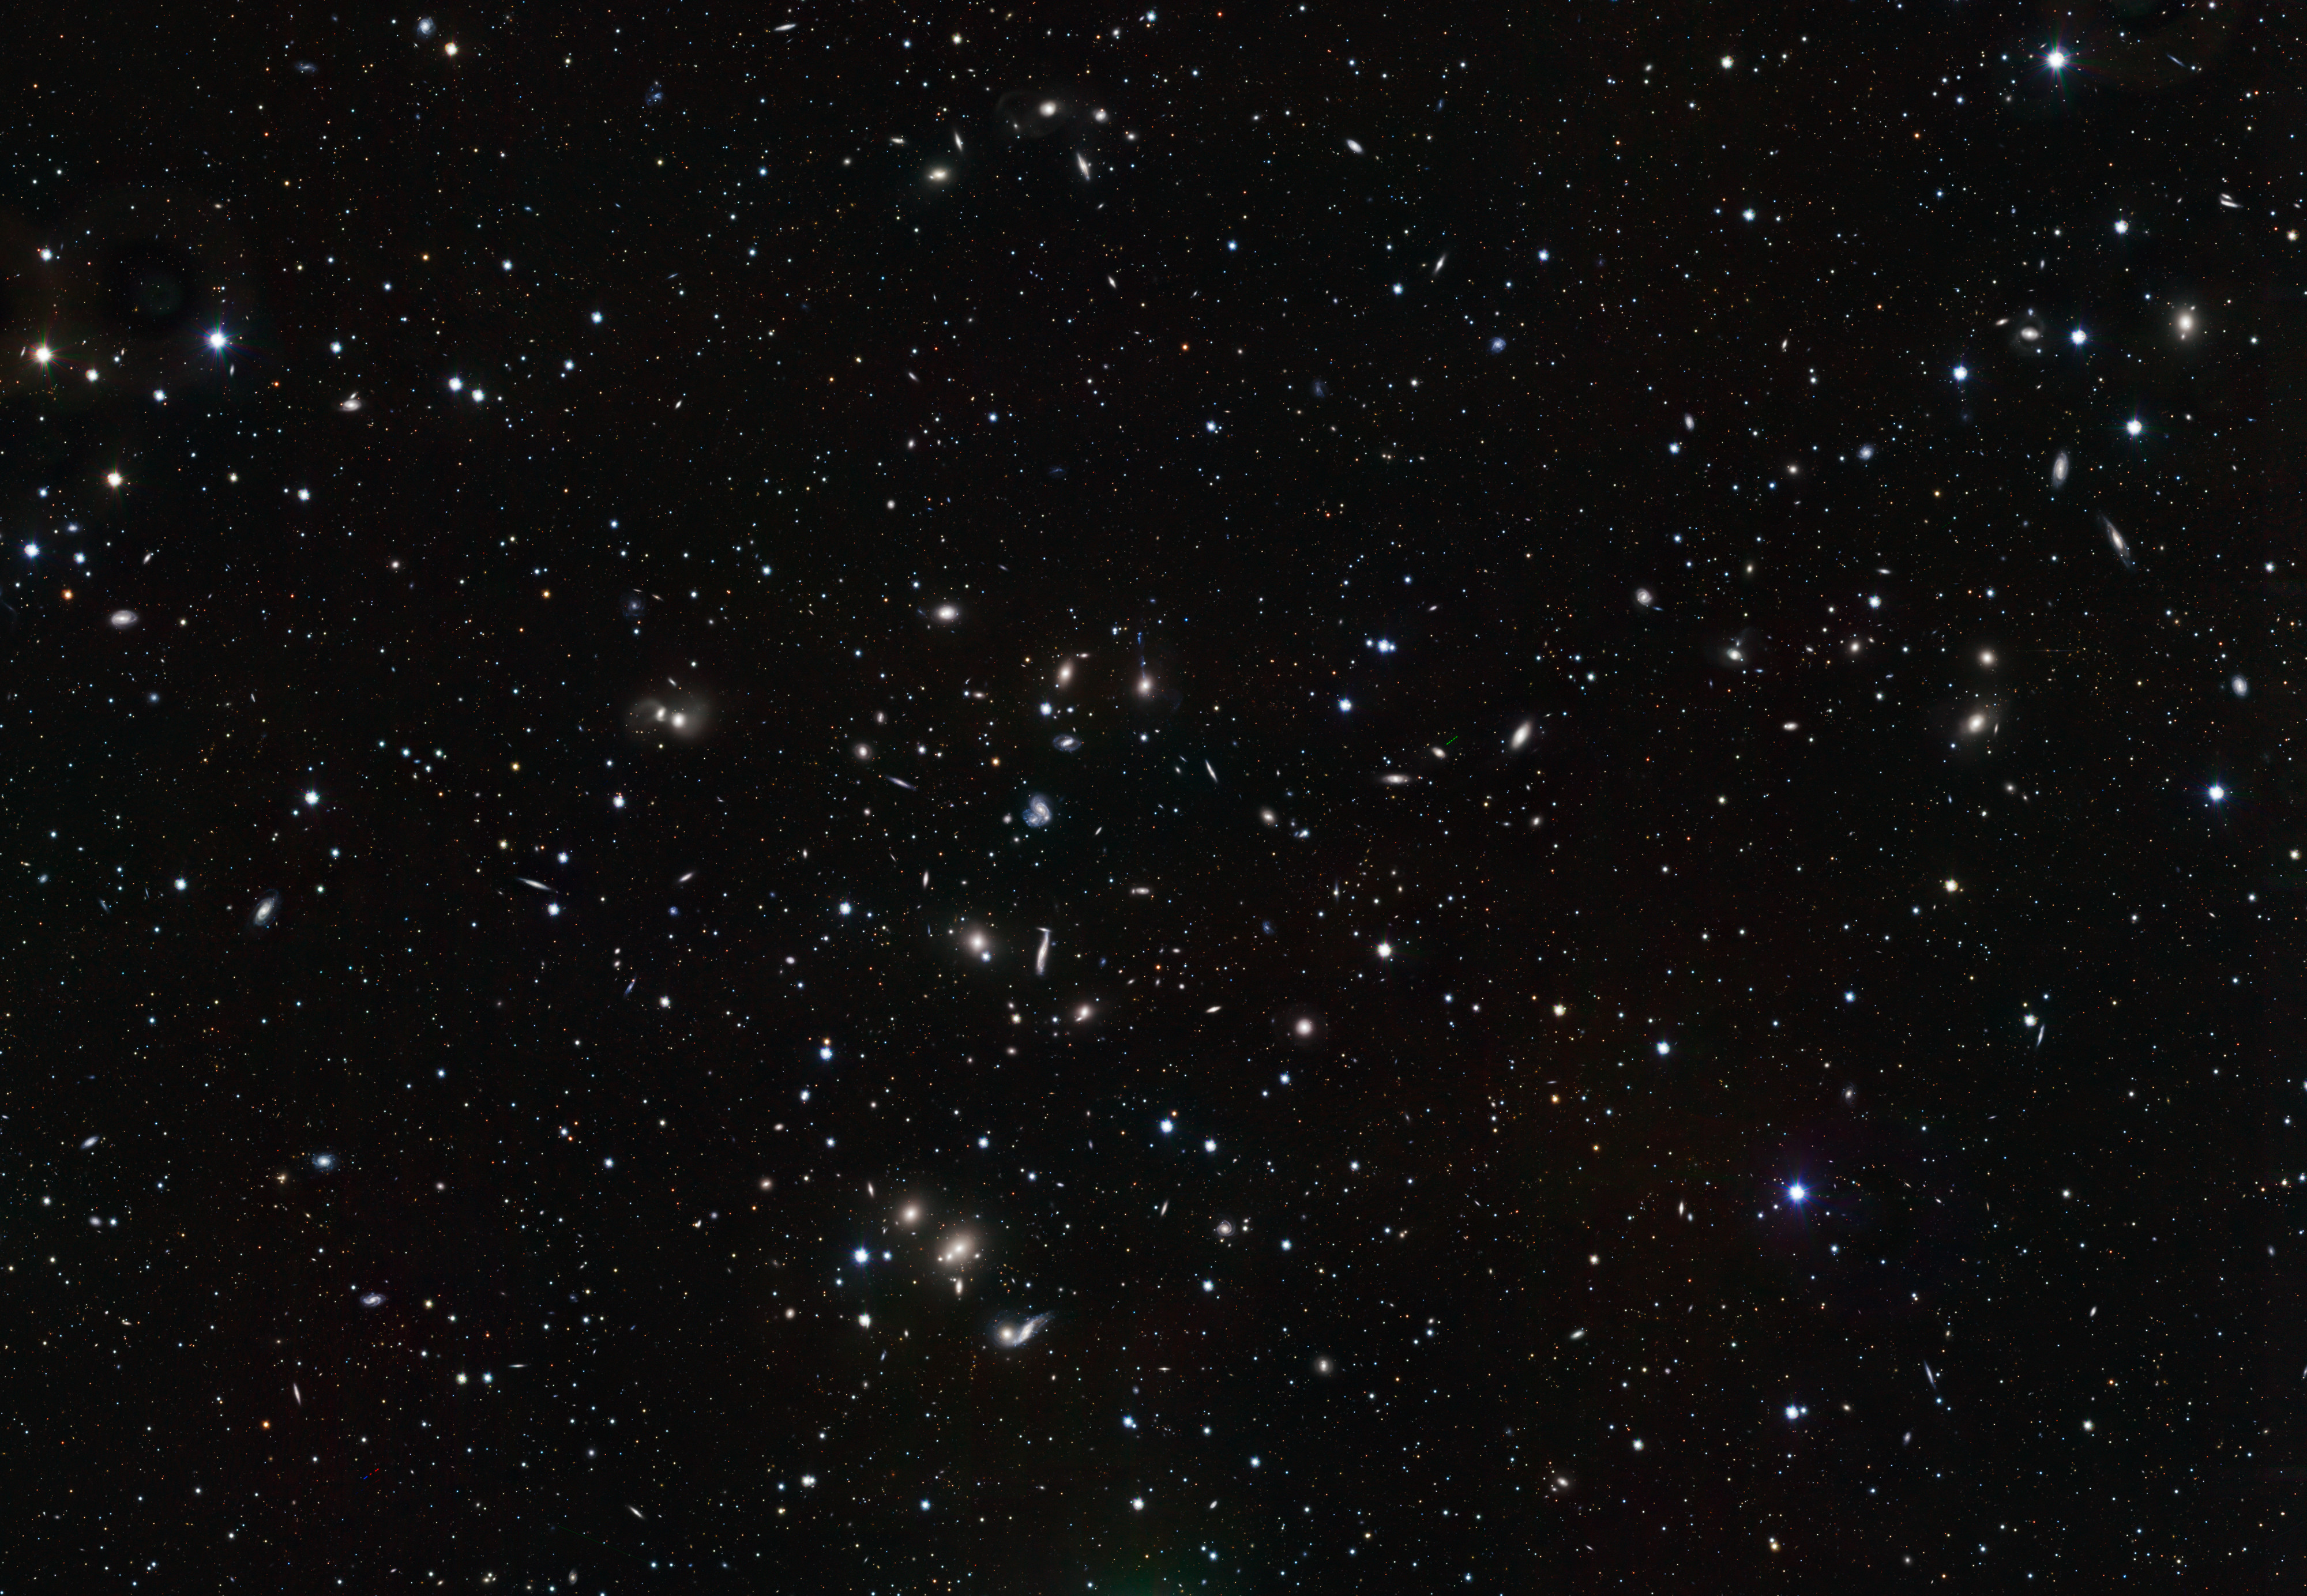

VST image of the Hercules galaxy cluster

This new image, taken with the VLT Survey Telescope (VST) shows a wide variety of interacting galaxies in the young Hercules galaxy cluster. The sharpness of the picture and the sheer number of objects captured — across a full square degree — in less than three hours of observations attest to the great power of the VST and its OmegaCAM camera to explore the nearby Universe. This picture has been cropped and does not cover the full VST field of view.

Credit: ESO/INAF-VST/OmegaCAM. Acknowledgement: OmegaCen/Astro-WISE/Kapteyn Institute